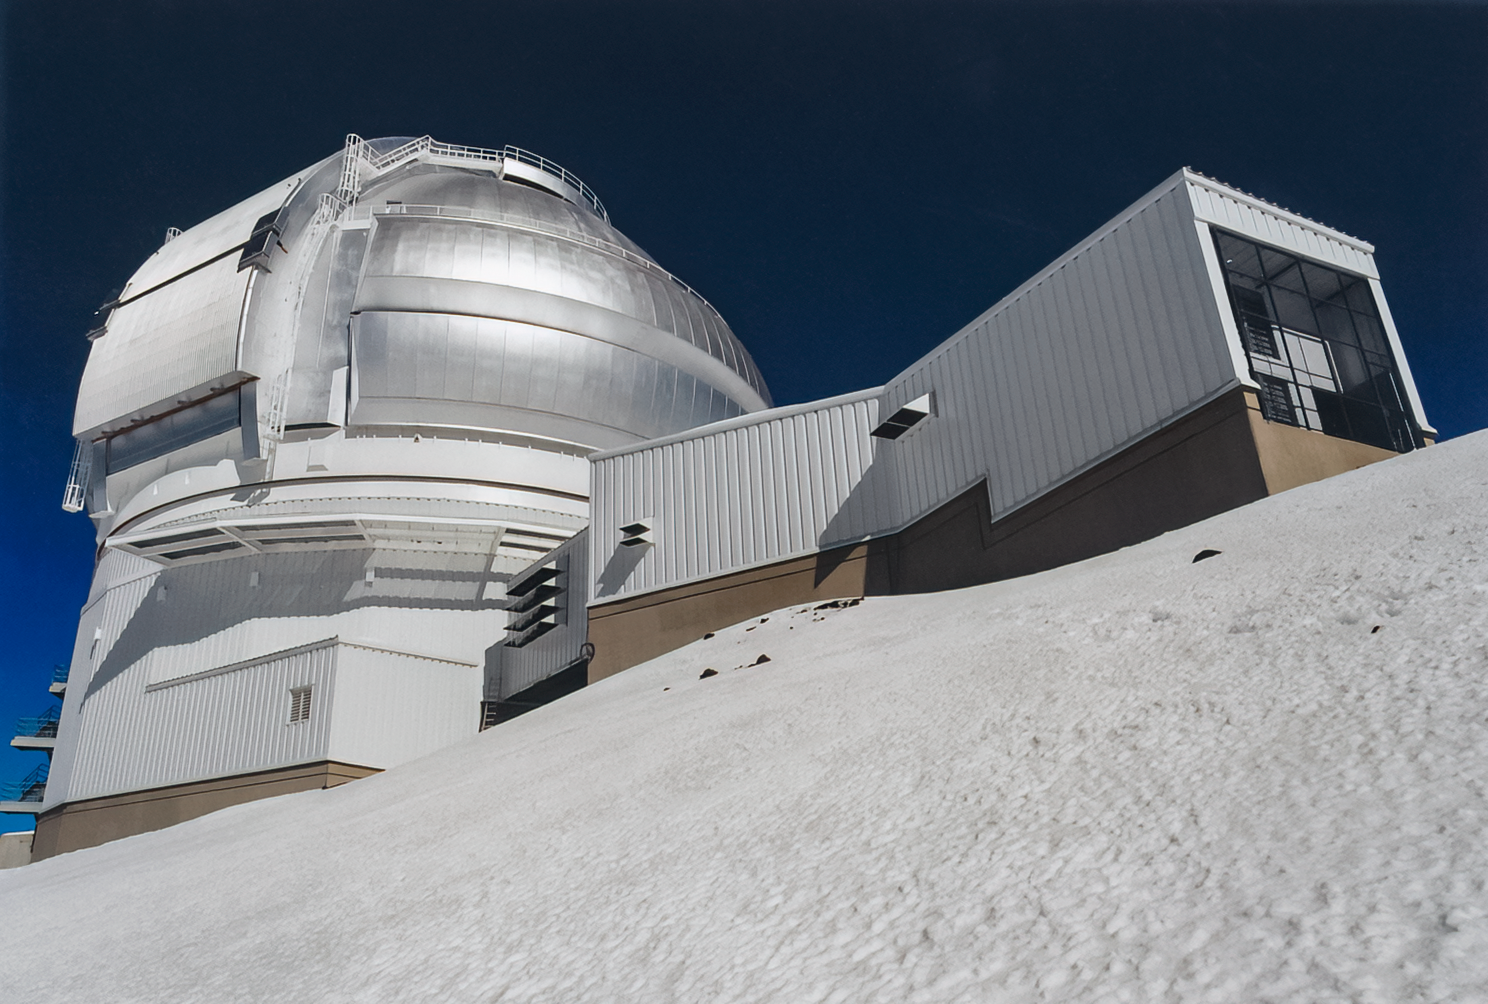

Gemini North Telescope

The Gemini North telescope, one half of the International Gemini Observatory, a Program of NSF NOIRLab.

Credit: International Gemini Observatory/NOIRLab/NSF/AURA